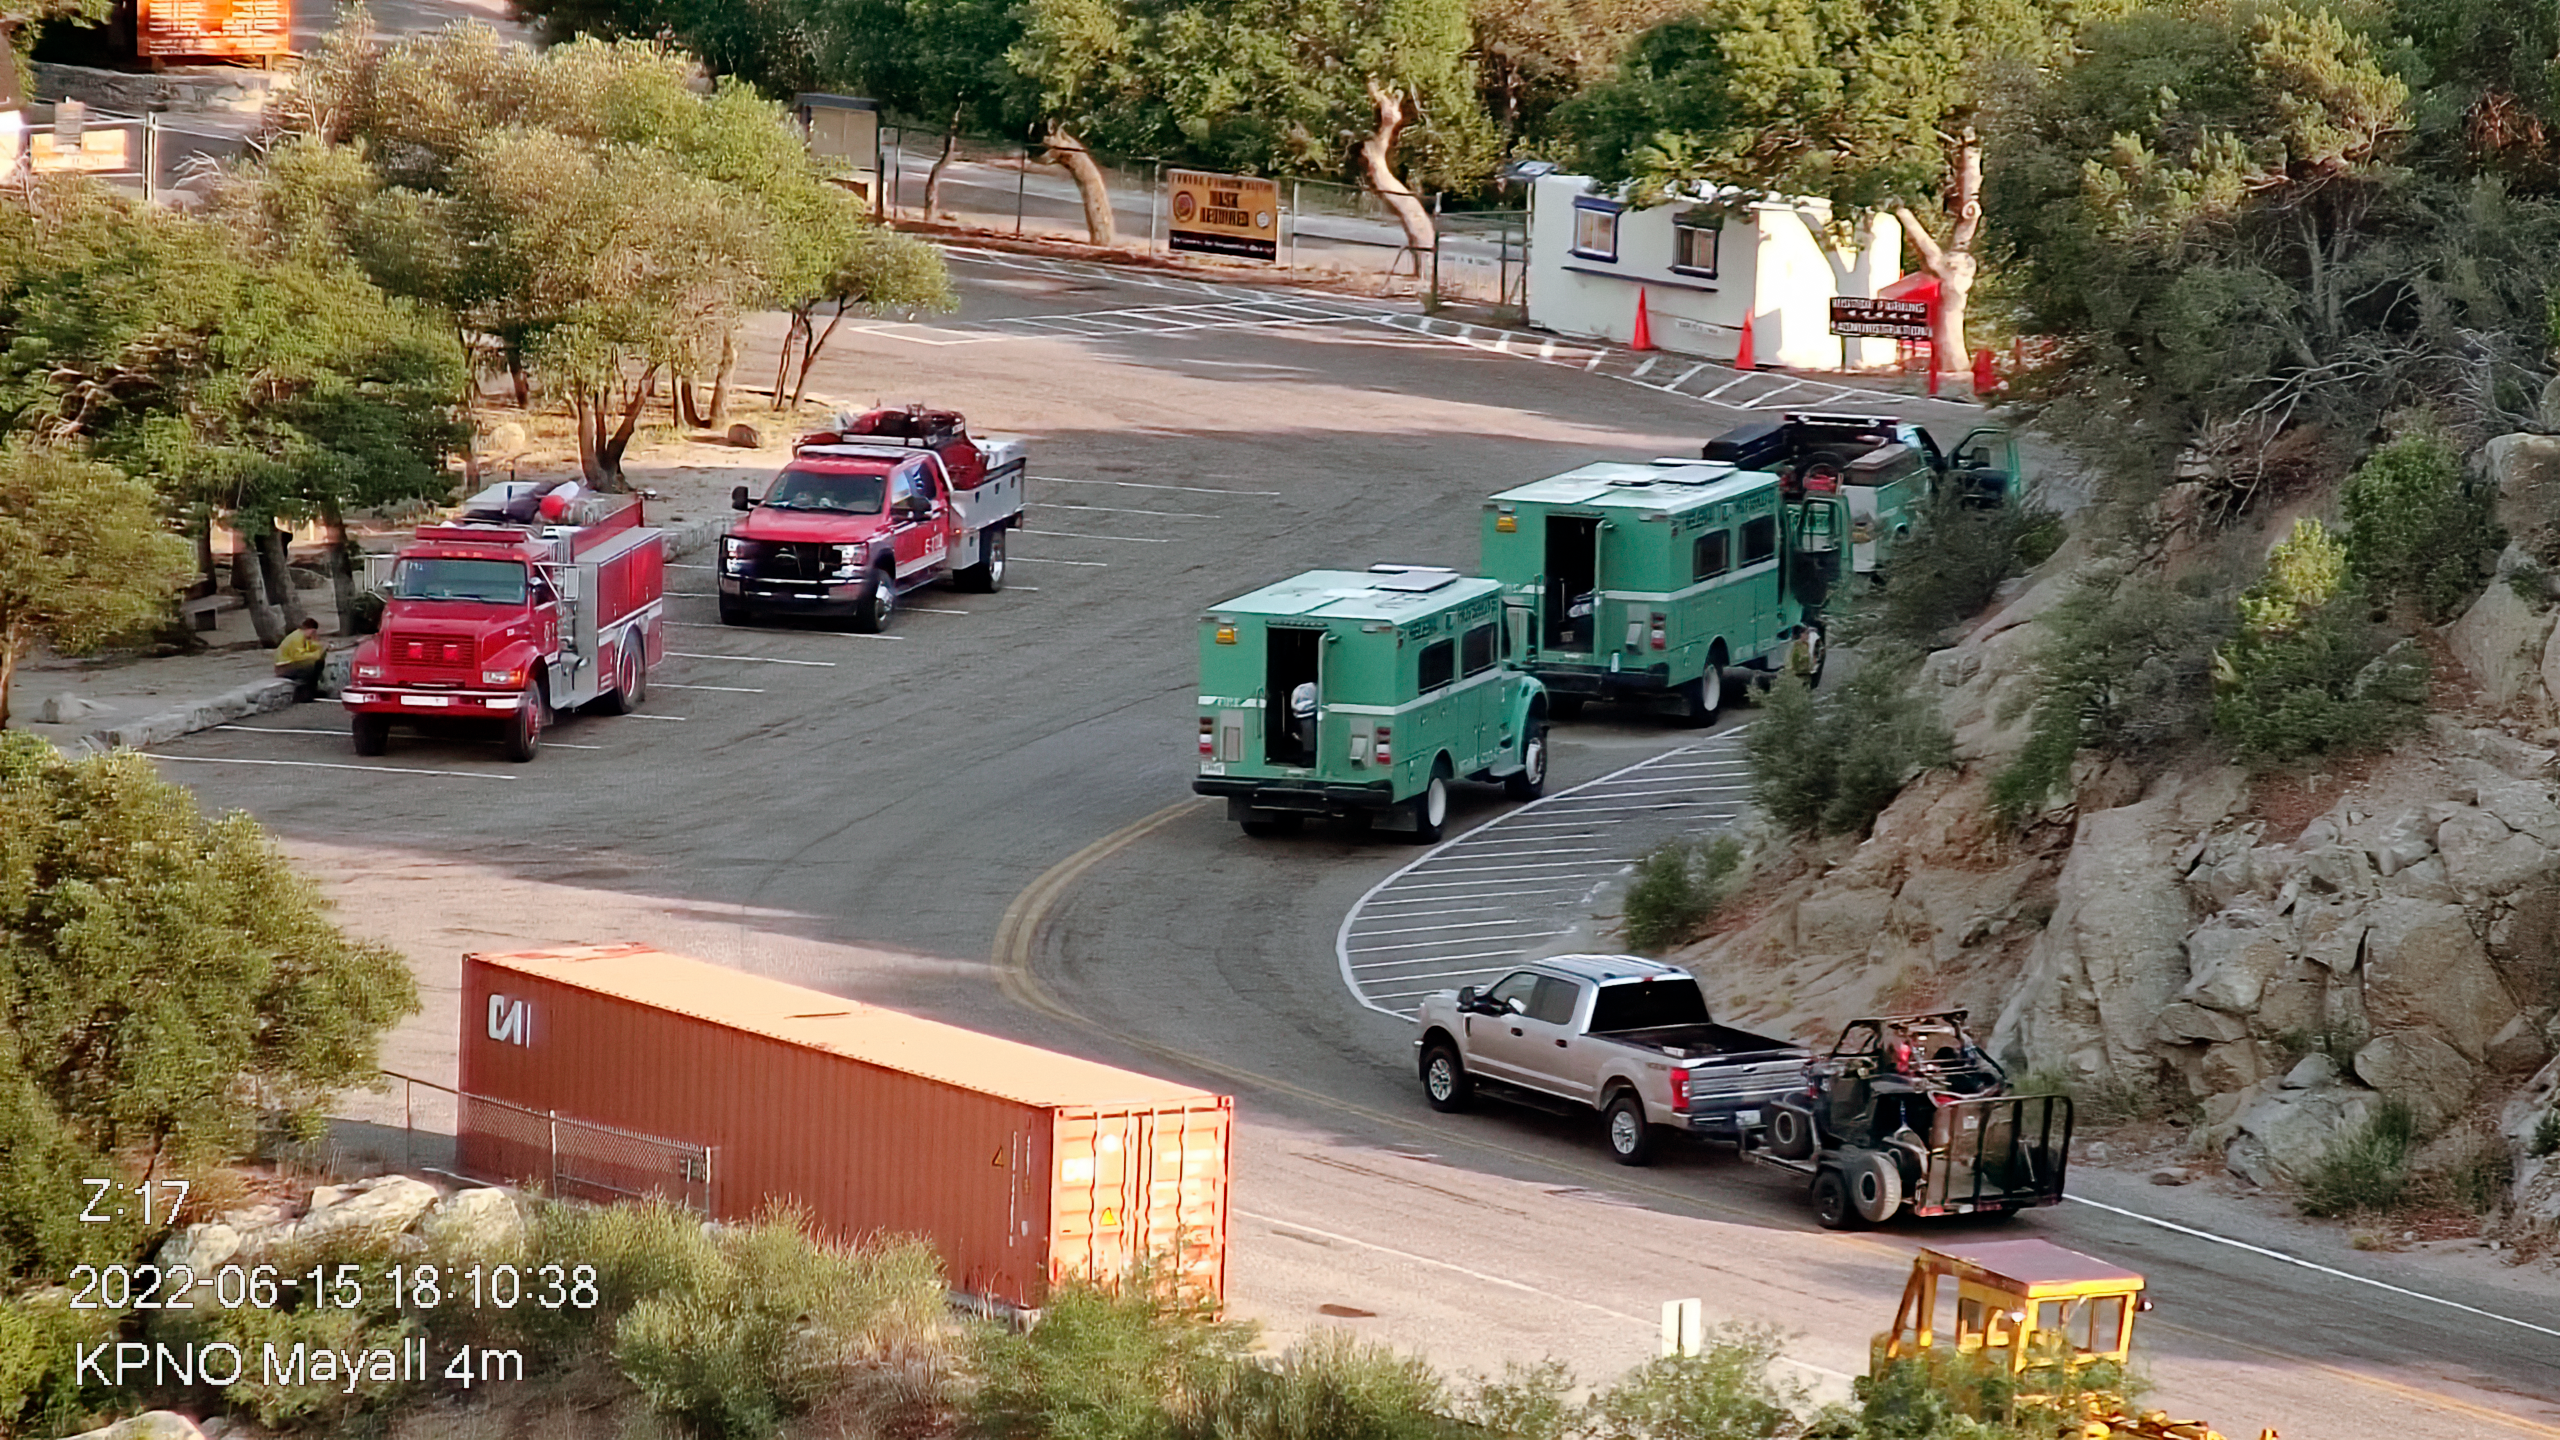

Contreras Fire at KPNO

View from the Nicholas U. Mayall 4-meter Telescope firefighting effort on Wednesday 15 June 2022 early evening.

Credit: KPNO/NOIRLab/NSF/AURA